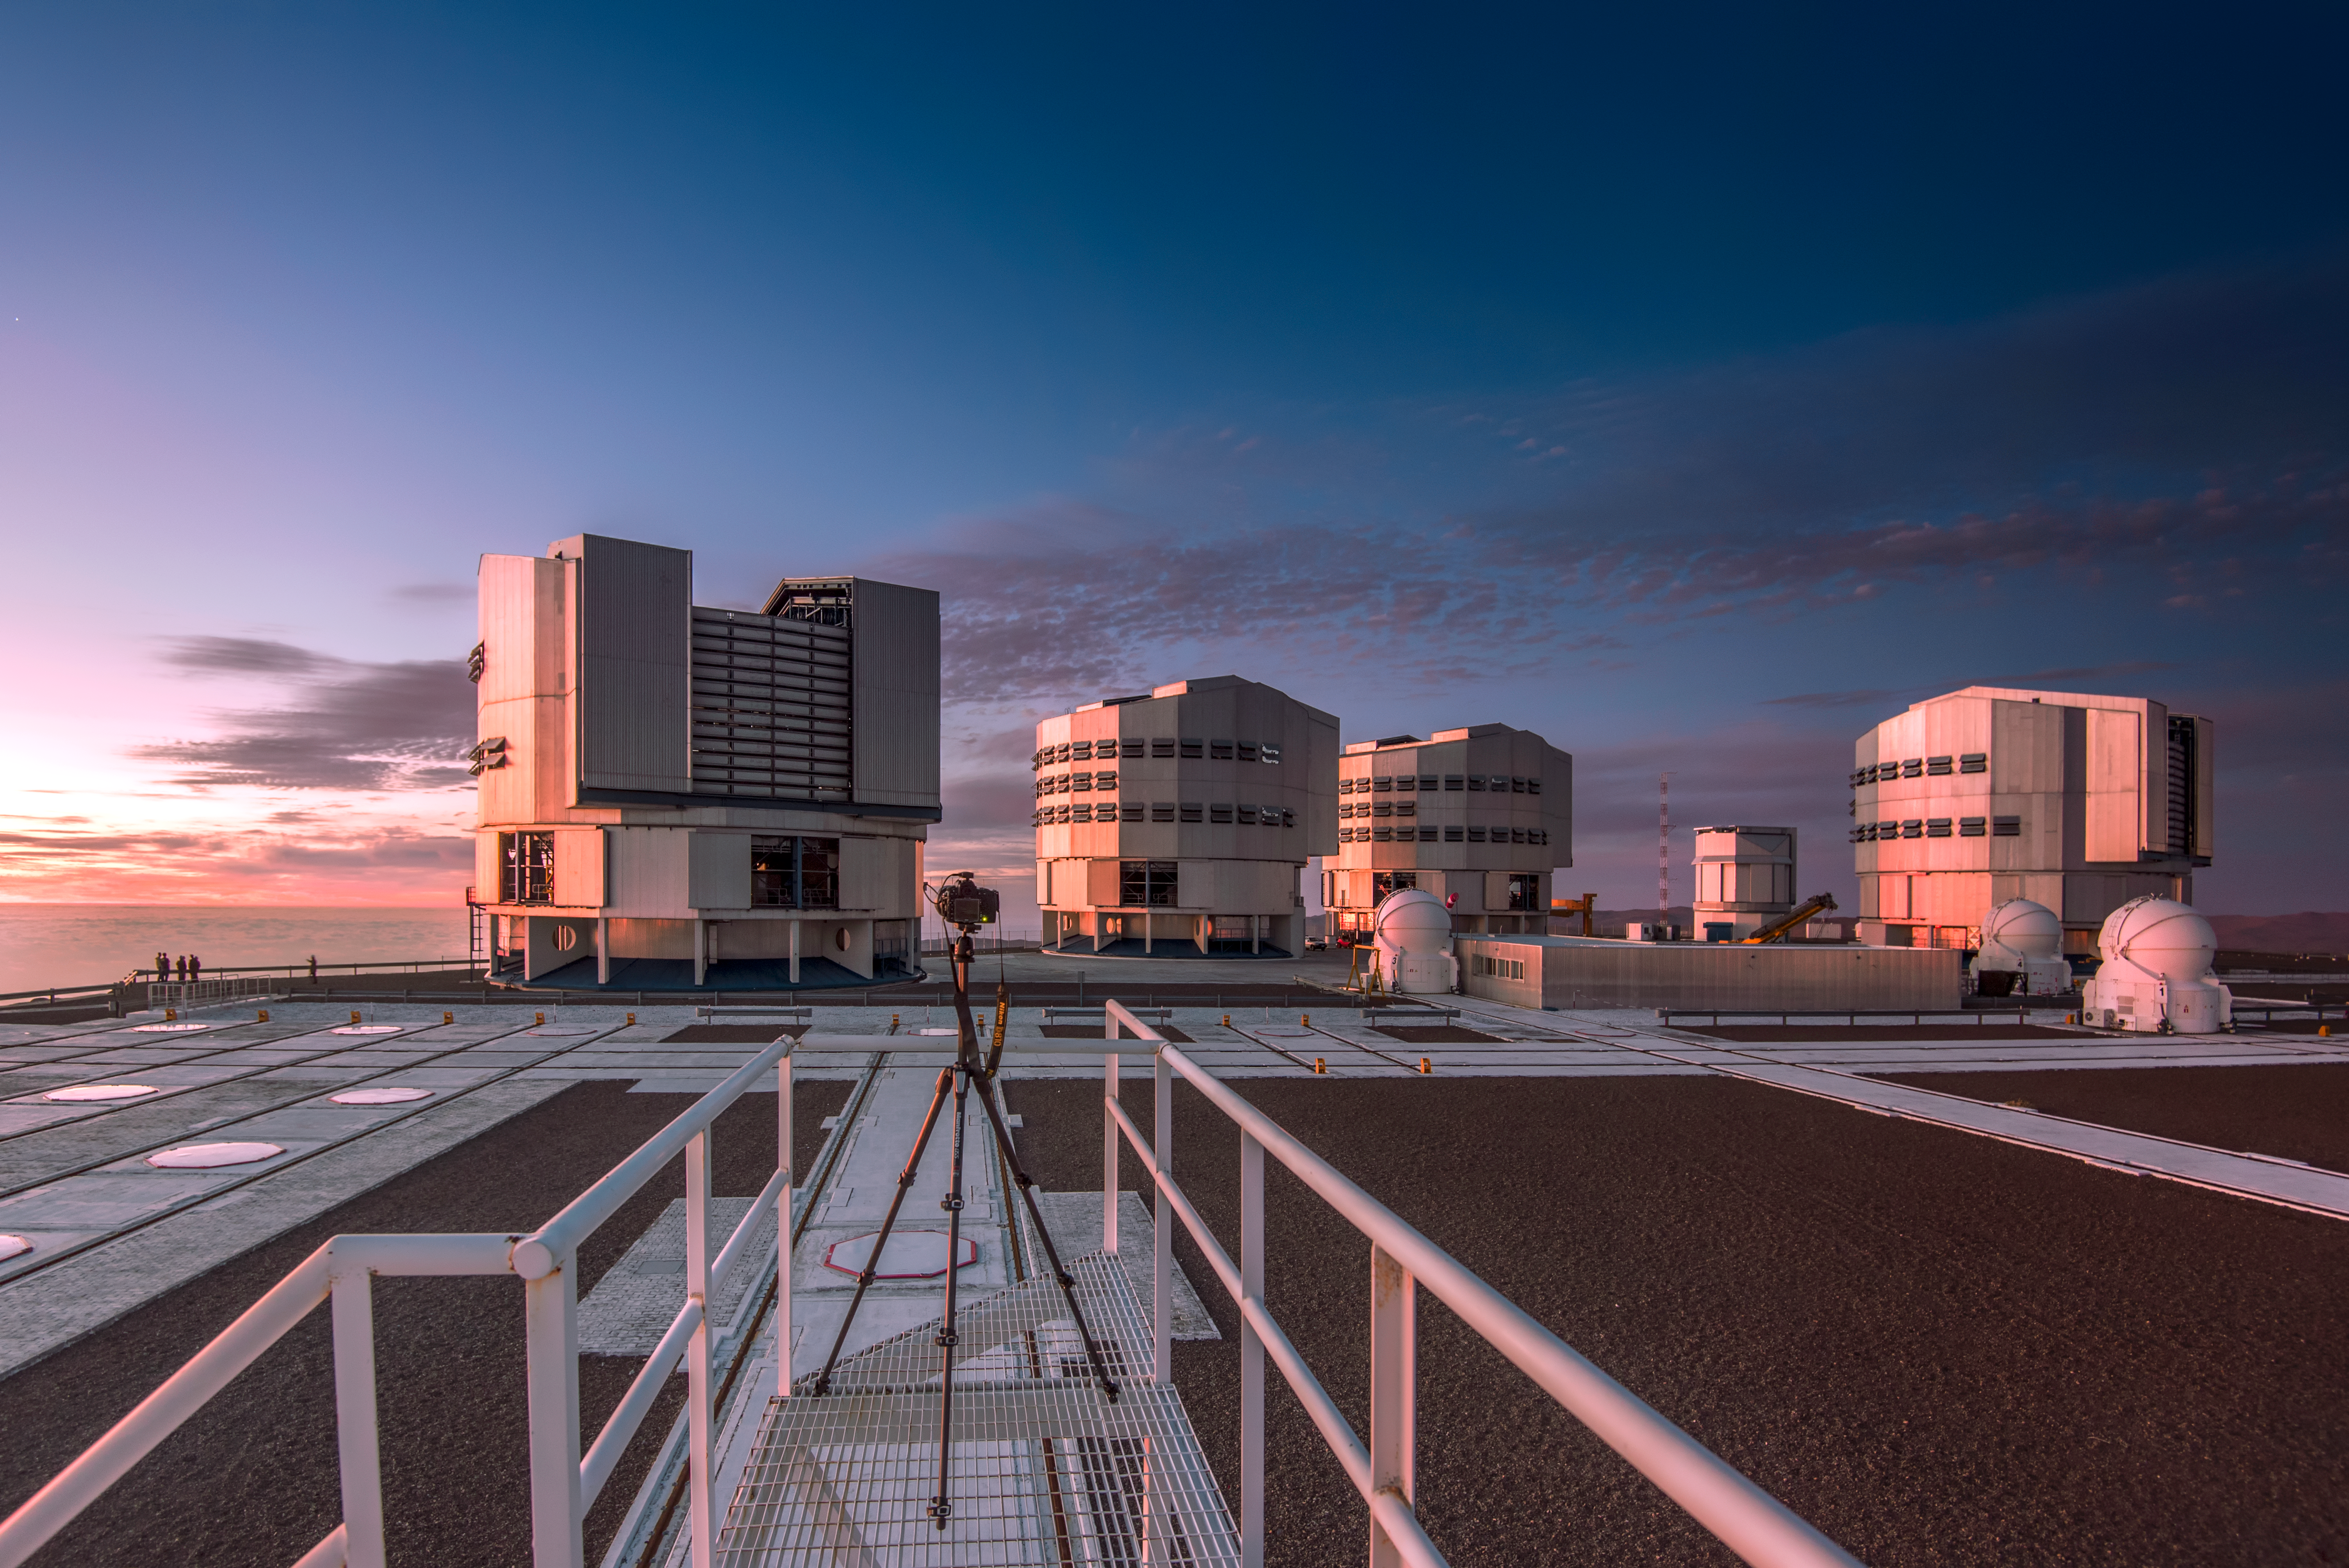

Paranal above the clouds

The Unit Telescopes (UT) and Auxiliary Telescopes (AT) ESO's Very Large Telescope (VLT), situated at Paranal Observatory in northern Chile, seemingly float above the surrounding clouds.

Credit: ESO/A. Ghizzi Panizza (www.albertoghizzipanizza.com)